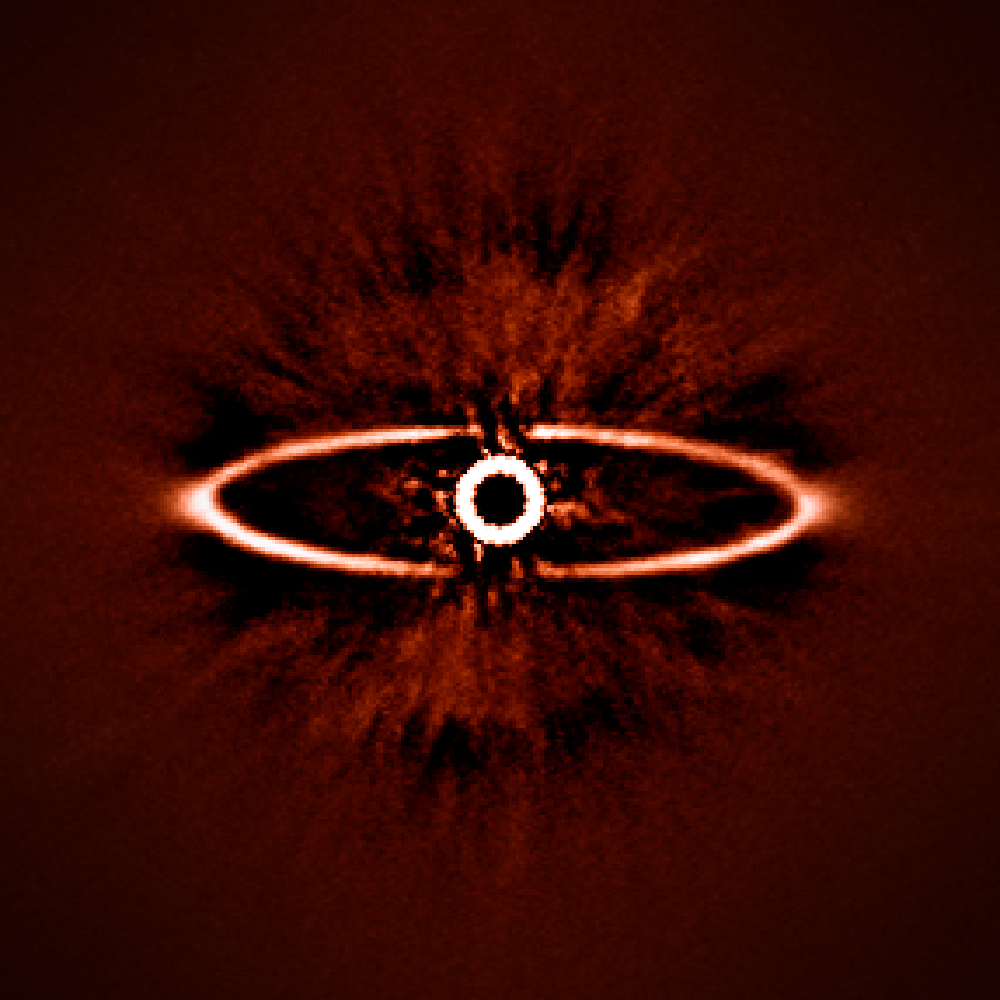

SPHERE images the dust ring around the star HR 4796A

This infrared image shows the dust ring around the nearby star HR 4796A in the southern constellation of Centaurus. It was one of the first produced by the SPHERE instrument soon after it was installed on ESO’s Very Large Telescope in May 2014. It shows not only the ring itself with great clarity, but also reveals the power of SPHERE to reduce the glare from the very bright star — the key to finding and studying exoplanets in future.

Credit: ESO/J.-L. Beuzit et al./SPHERE Consortium